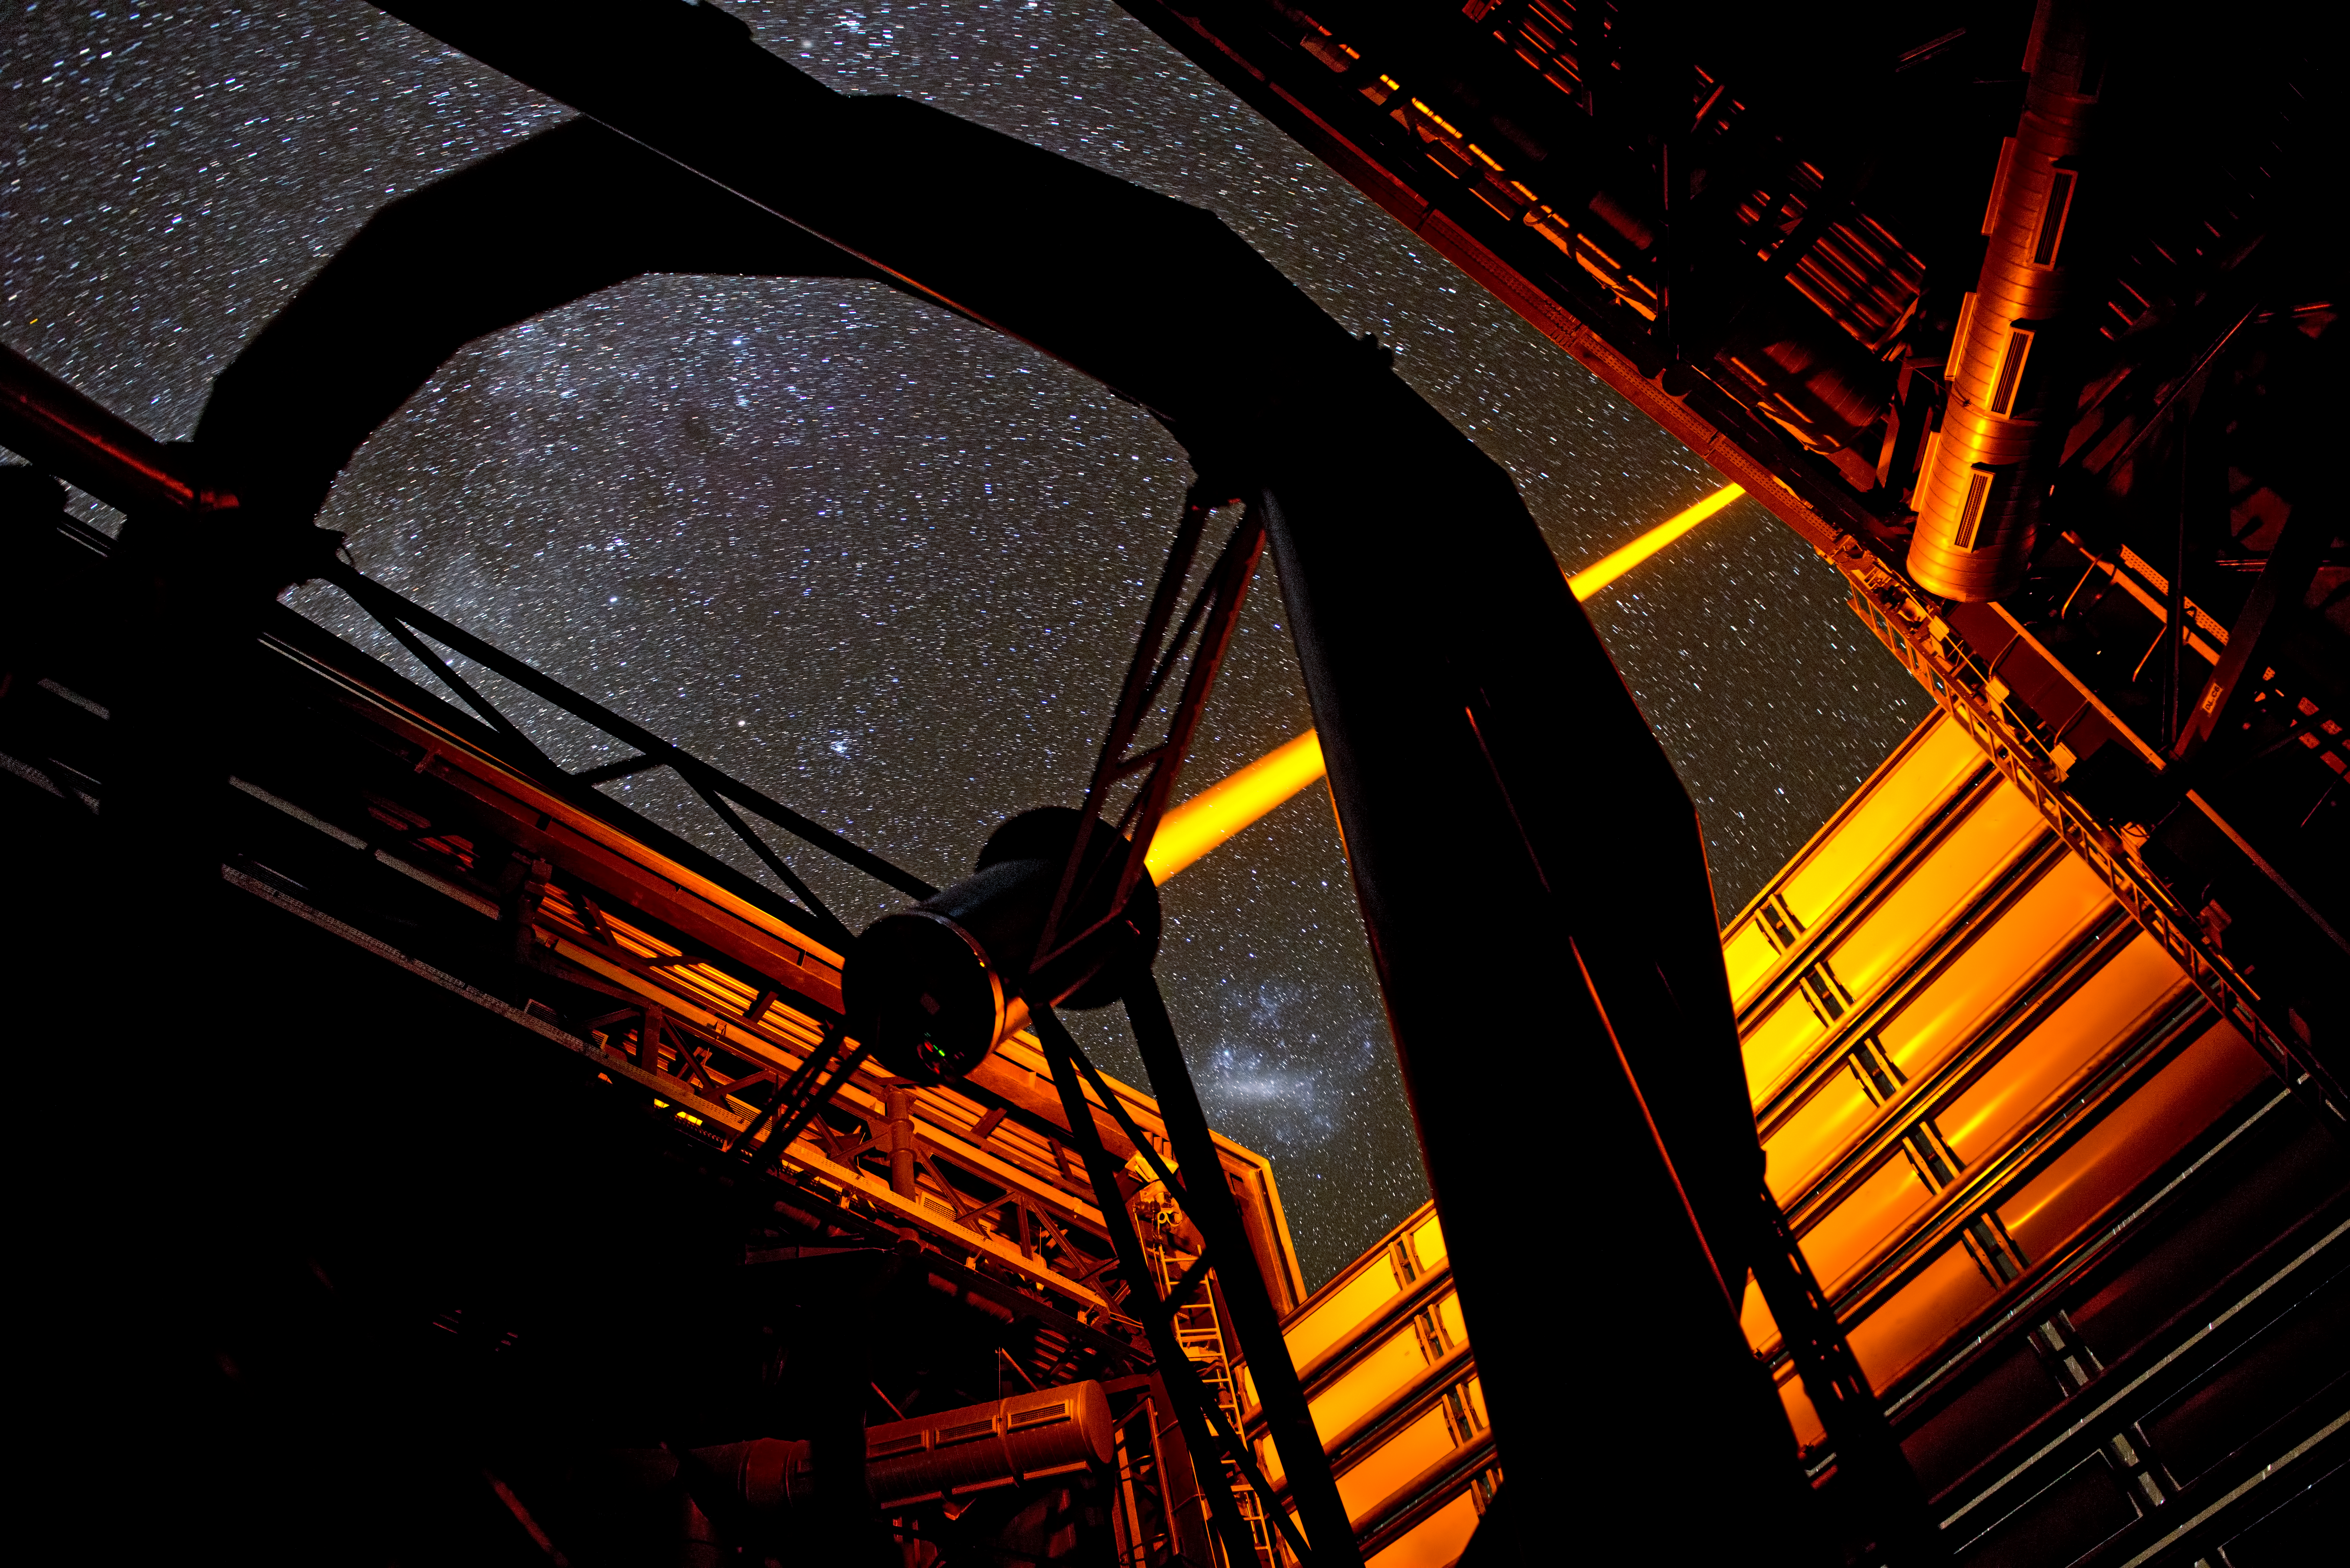

The new PARLA laser in operation at ESO’s Paranal Observatory

The new PARLA laser in operation at ESO’s Paranal Observatory. The yellow-orange beam of the brilliant seven watt laser is seen emerging from the dome of Unit Telescope 4 of the Very Large Telescope. In the background the Large Magellanic Cloud can also be seen. The laser creates an artificial star high in the atmosphere that can be used to correct images for the turbulence of the air and form much sharper pictures.

Credit: G.Hüdepohl (atacamaphoto.com)/ESO